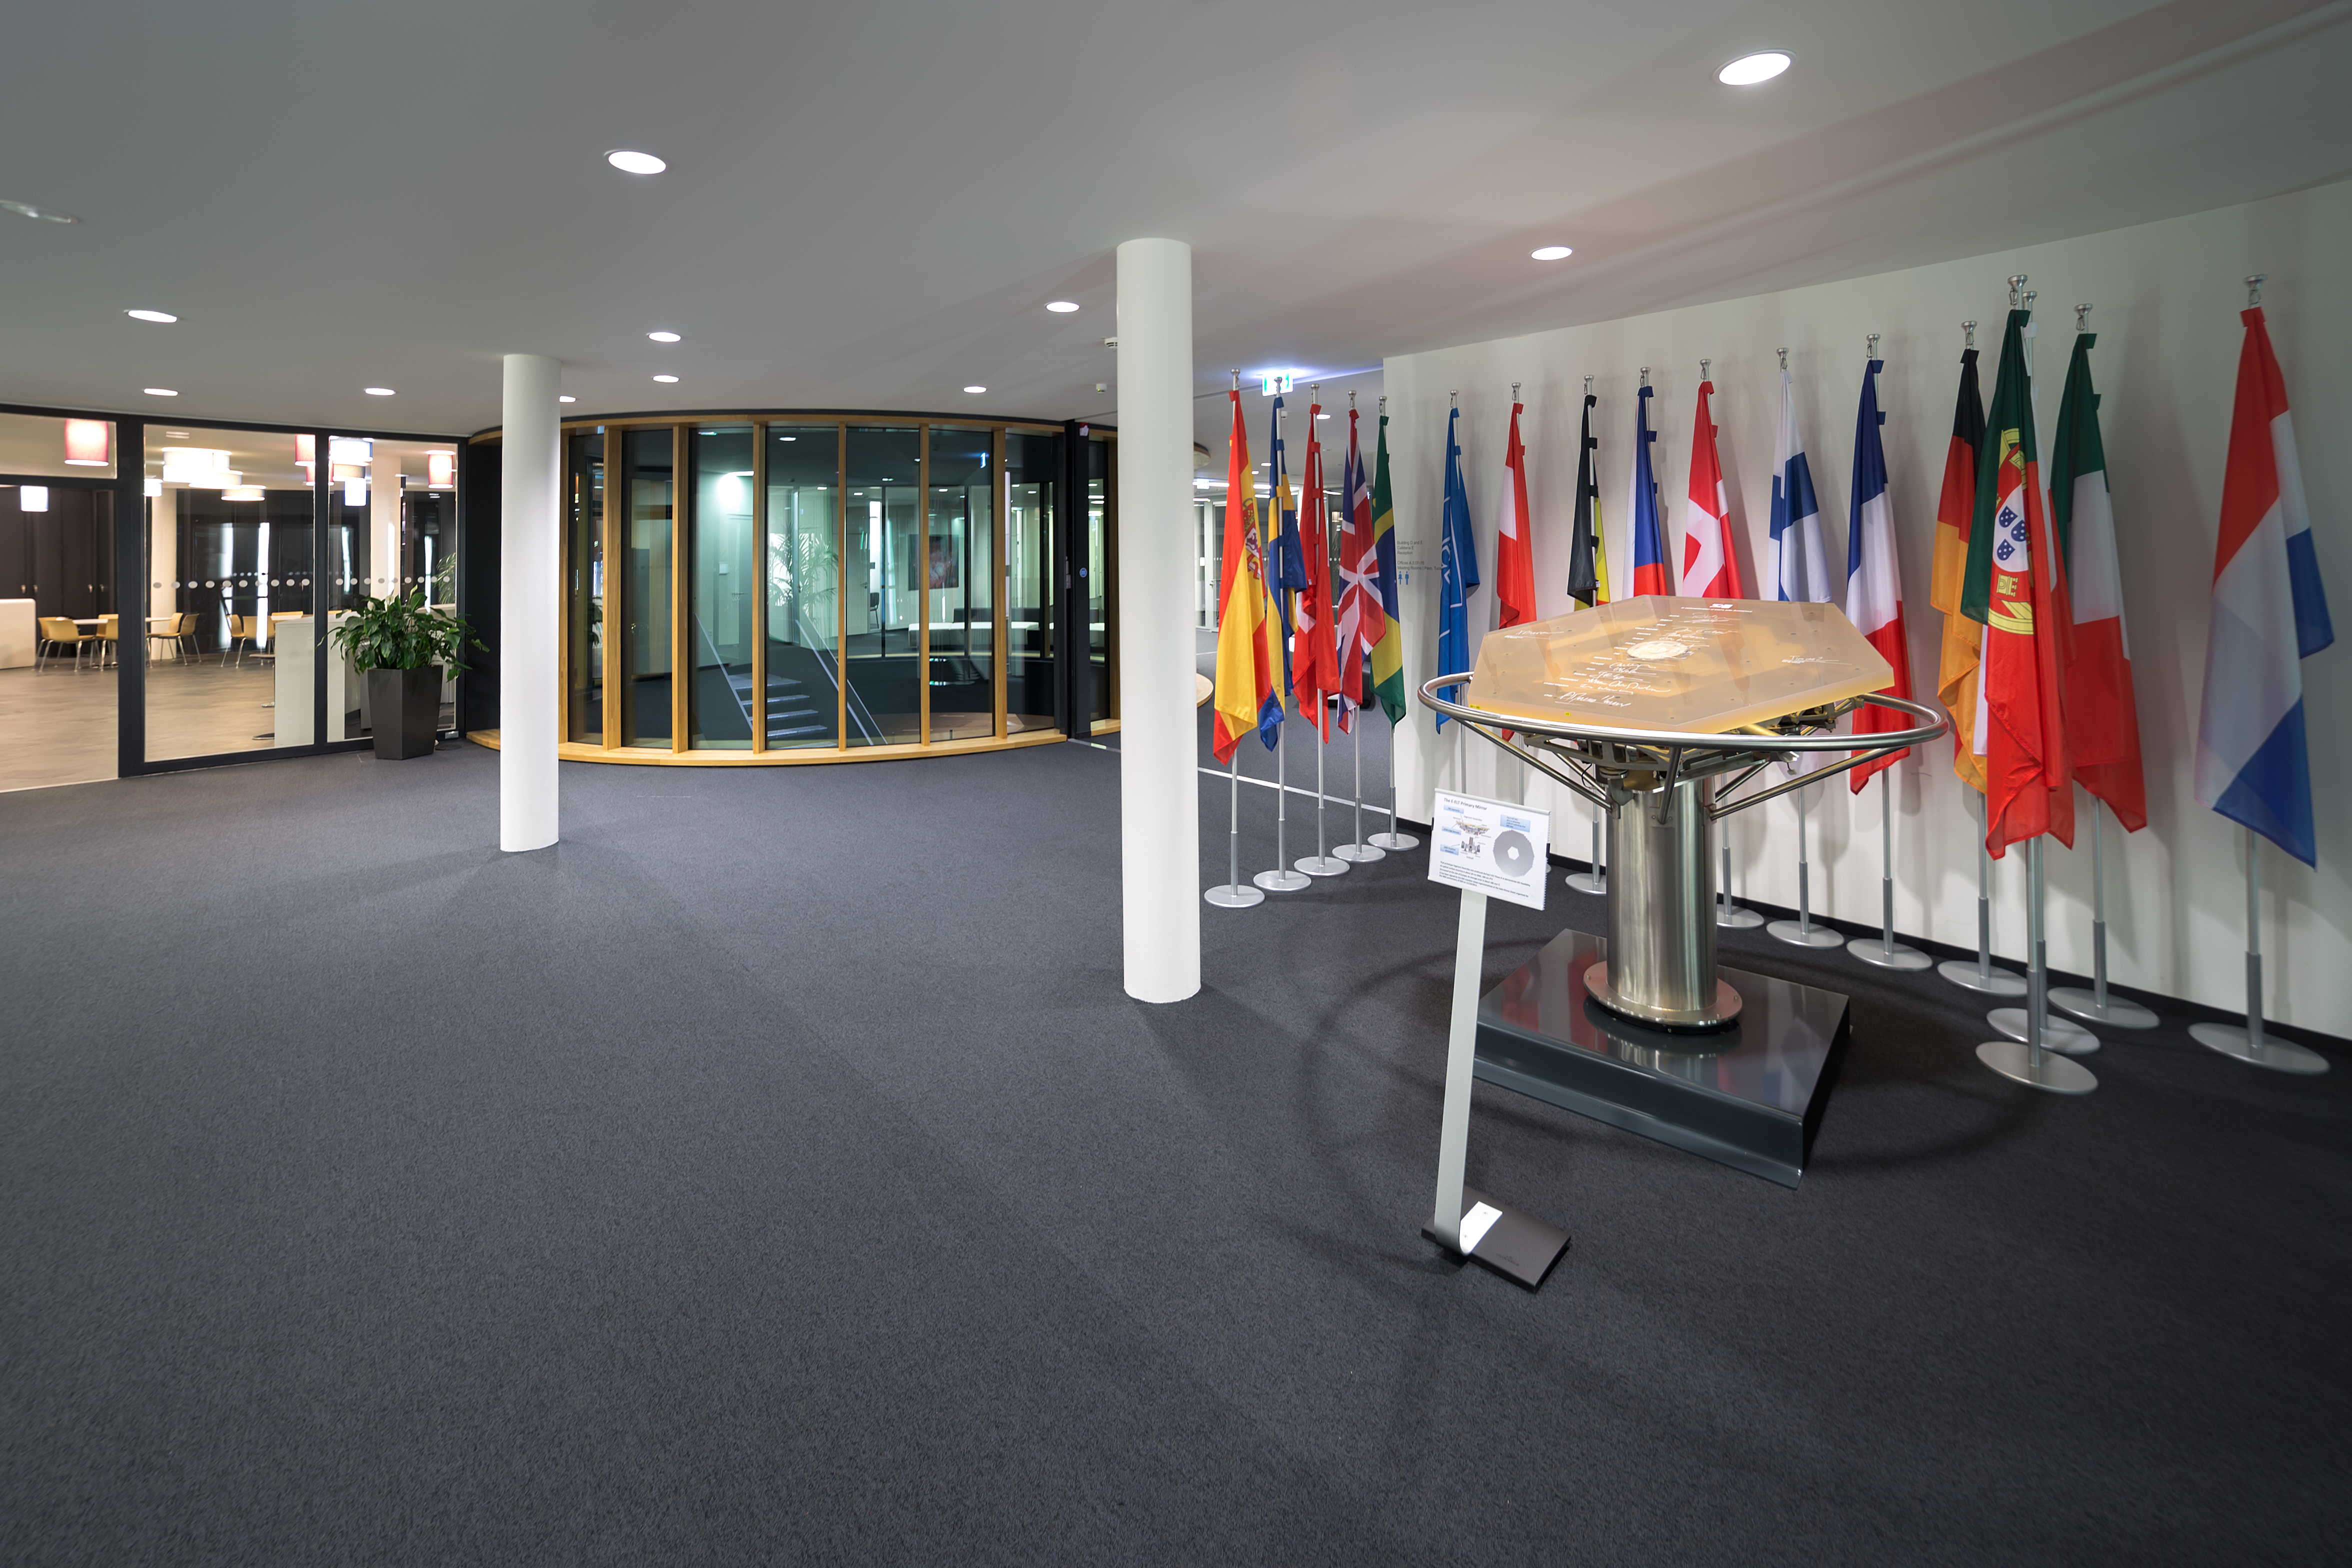

Hall of building ABC

Hall of ESO's building ABC with a view over the prototype mirror segment for the Extremely Large Telescope that marks the 50th anniversary of ESO. The mirror segment was signed by representatives of the Member States during a gala event that took place in the evening of 11 October 2012, in the Kaisersaal of the Munich Residenz in Germany.

Credit: P. Horálek/ESO